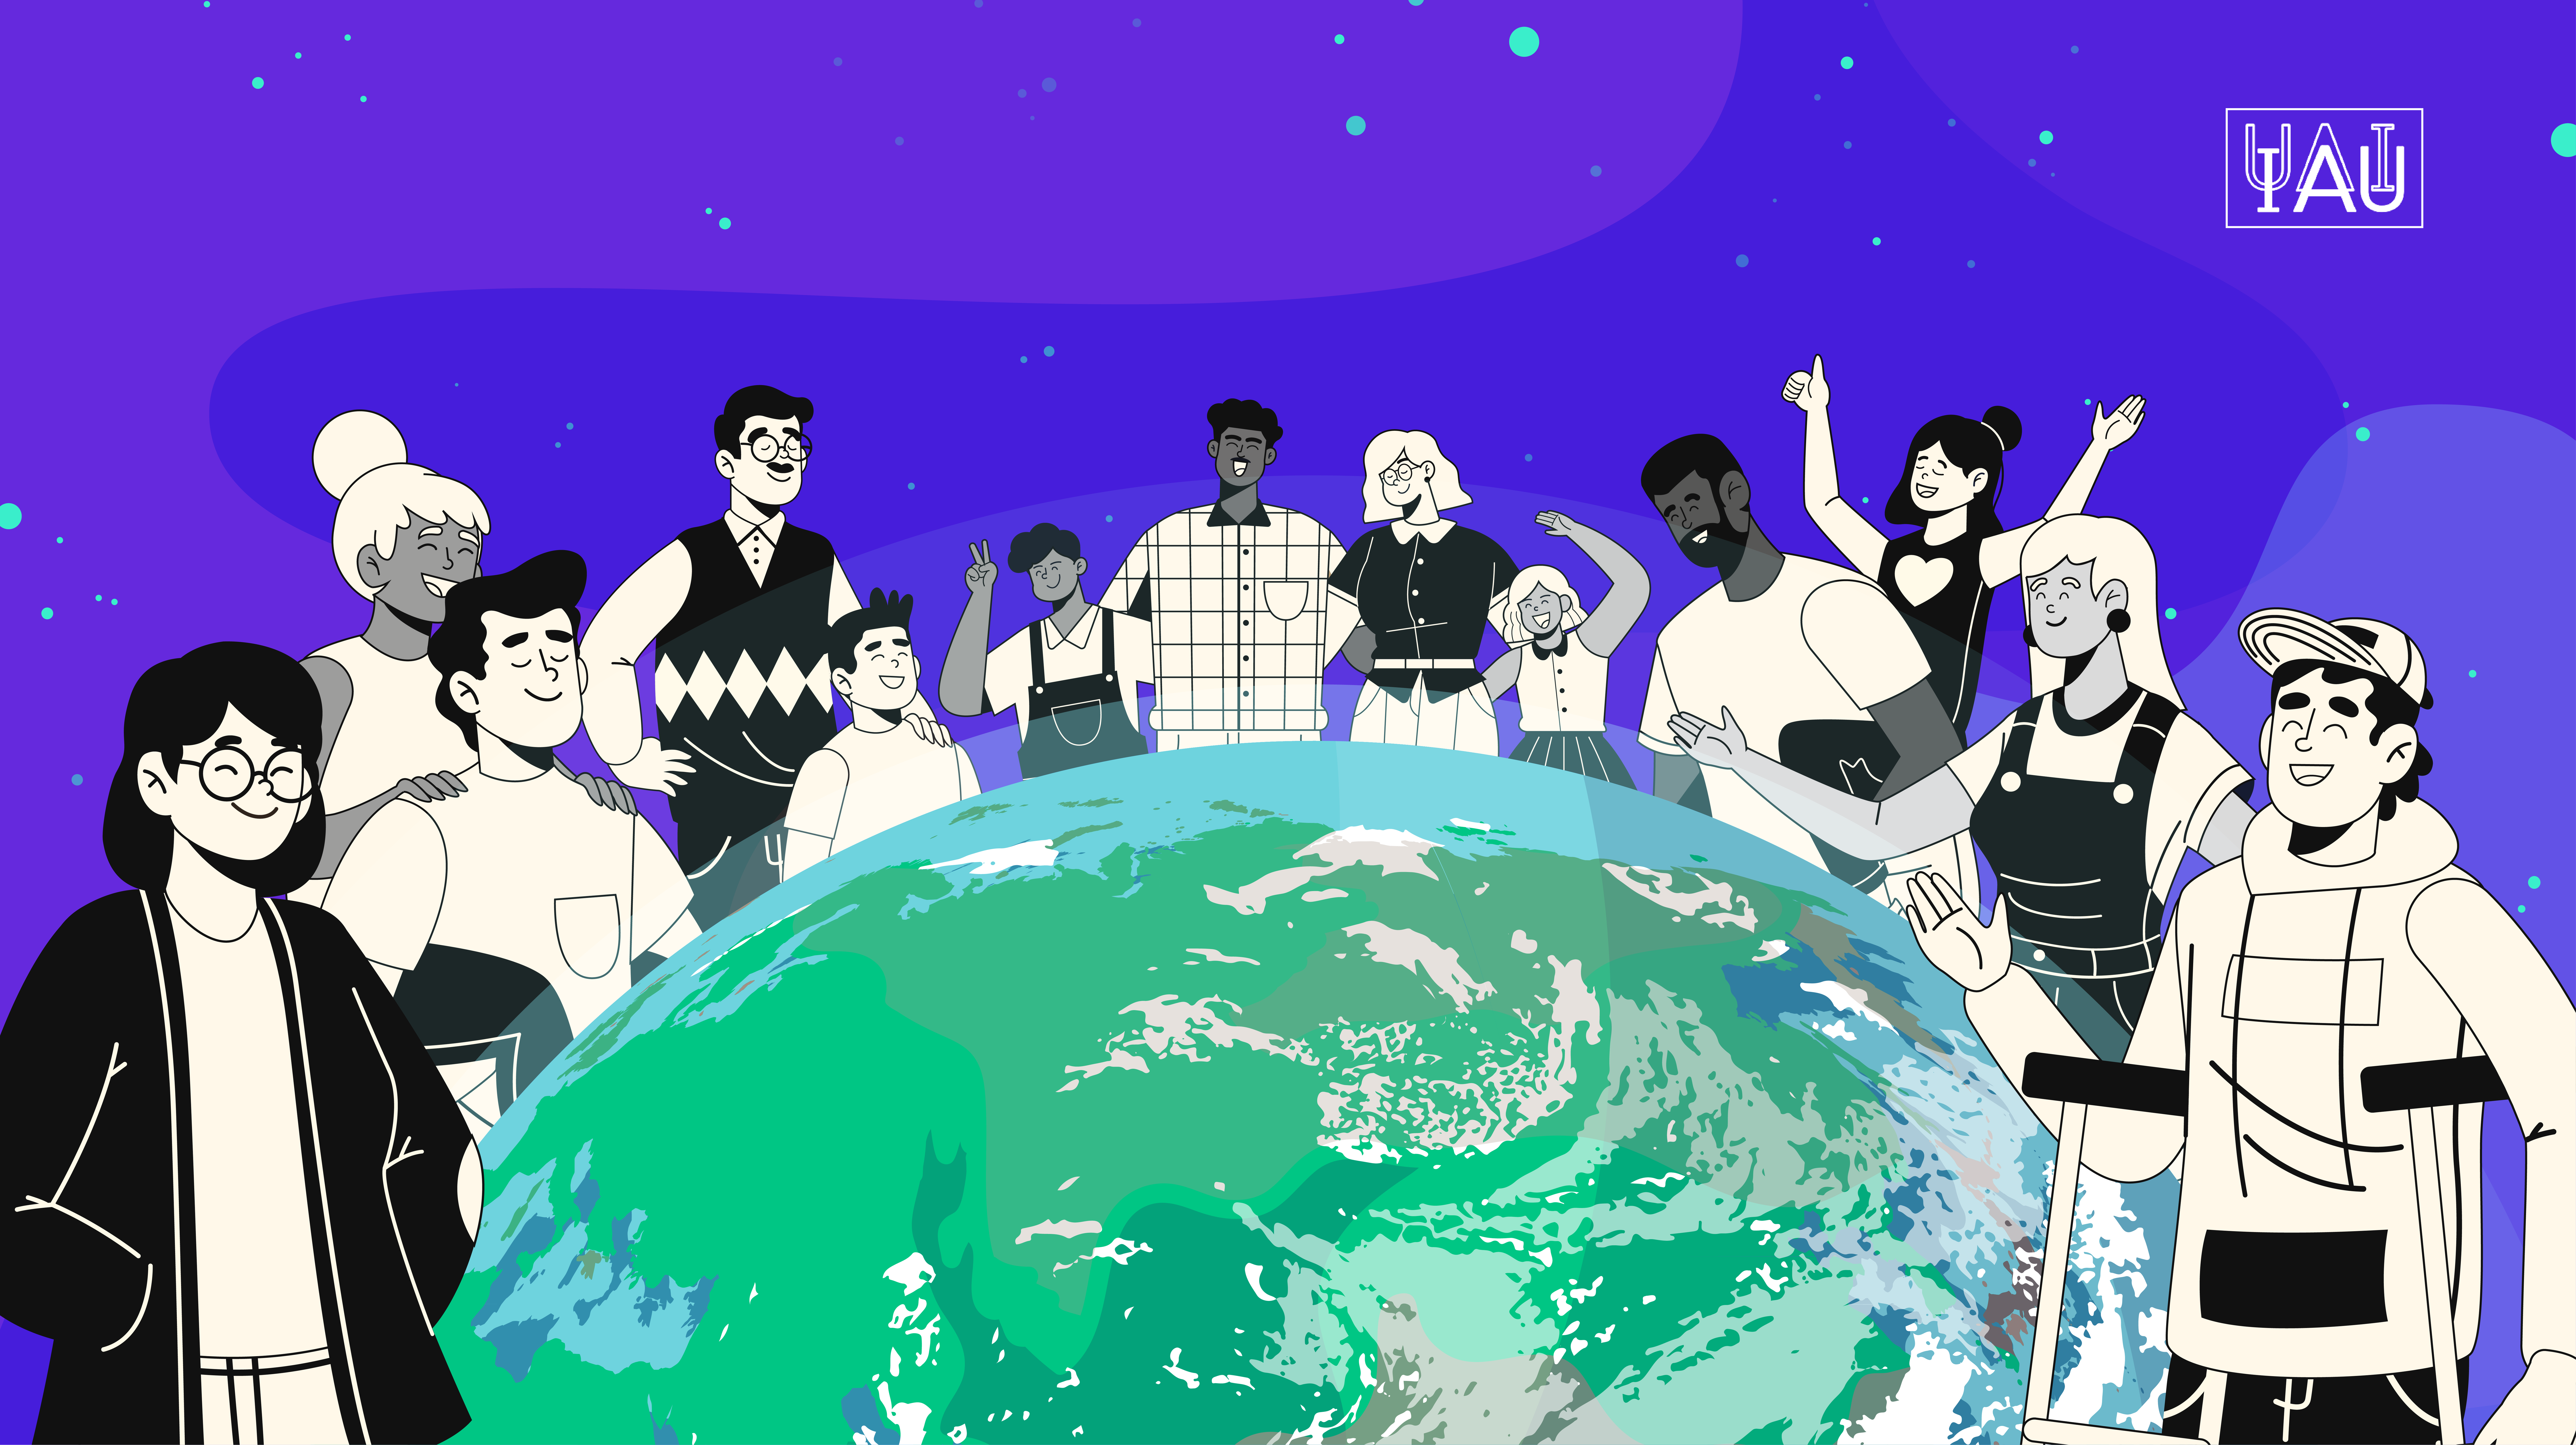

The IAU calls on our community to support the aims of the 2016 Paris Agreement on climate change

The IAU calls on our community to develop, promote and implement specific actions to help achieve the aims of the 2016 Paris Agreement on climate change.

Credit: Aneta Margraf-Druc/IAU